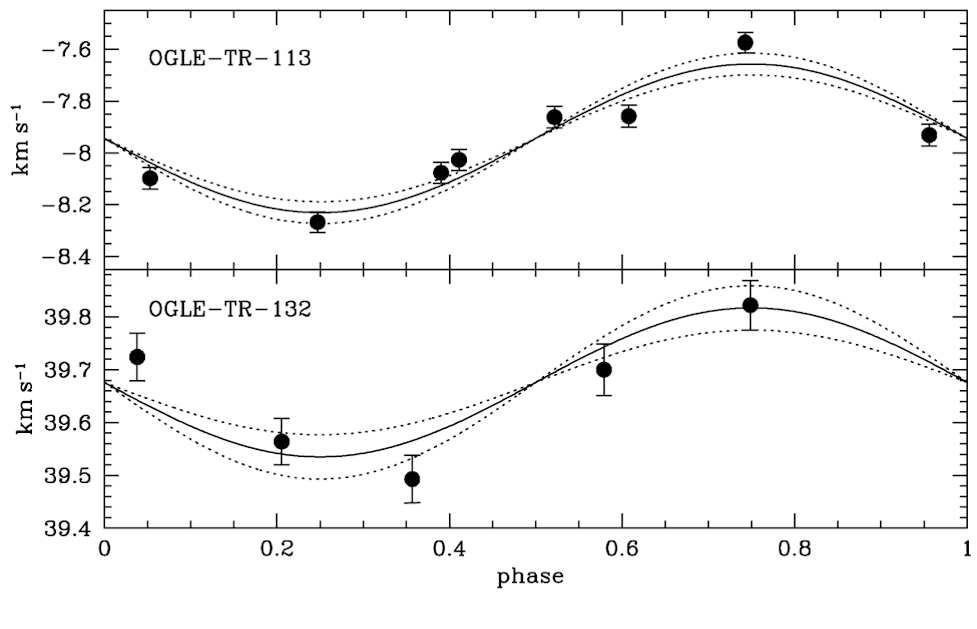

Velocity variations caused by two transiting exoplanets

Radial velocity variations of two stars over one planetary revolution, as observed with the FLAMES facility at the 8.2-m VLT Kueyen telescope. The sinusoidal shape reflects the gravitational pull of the planet on the star.

Credit: ESO